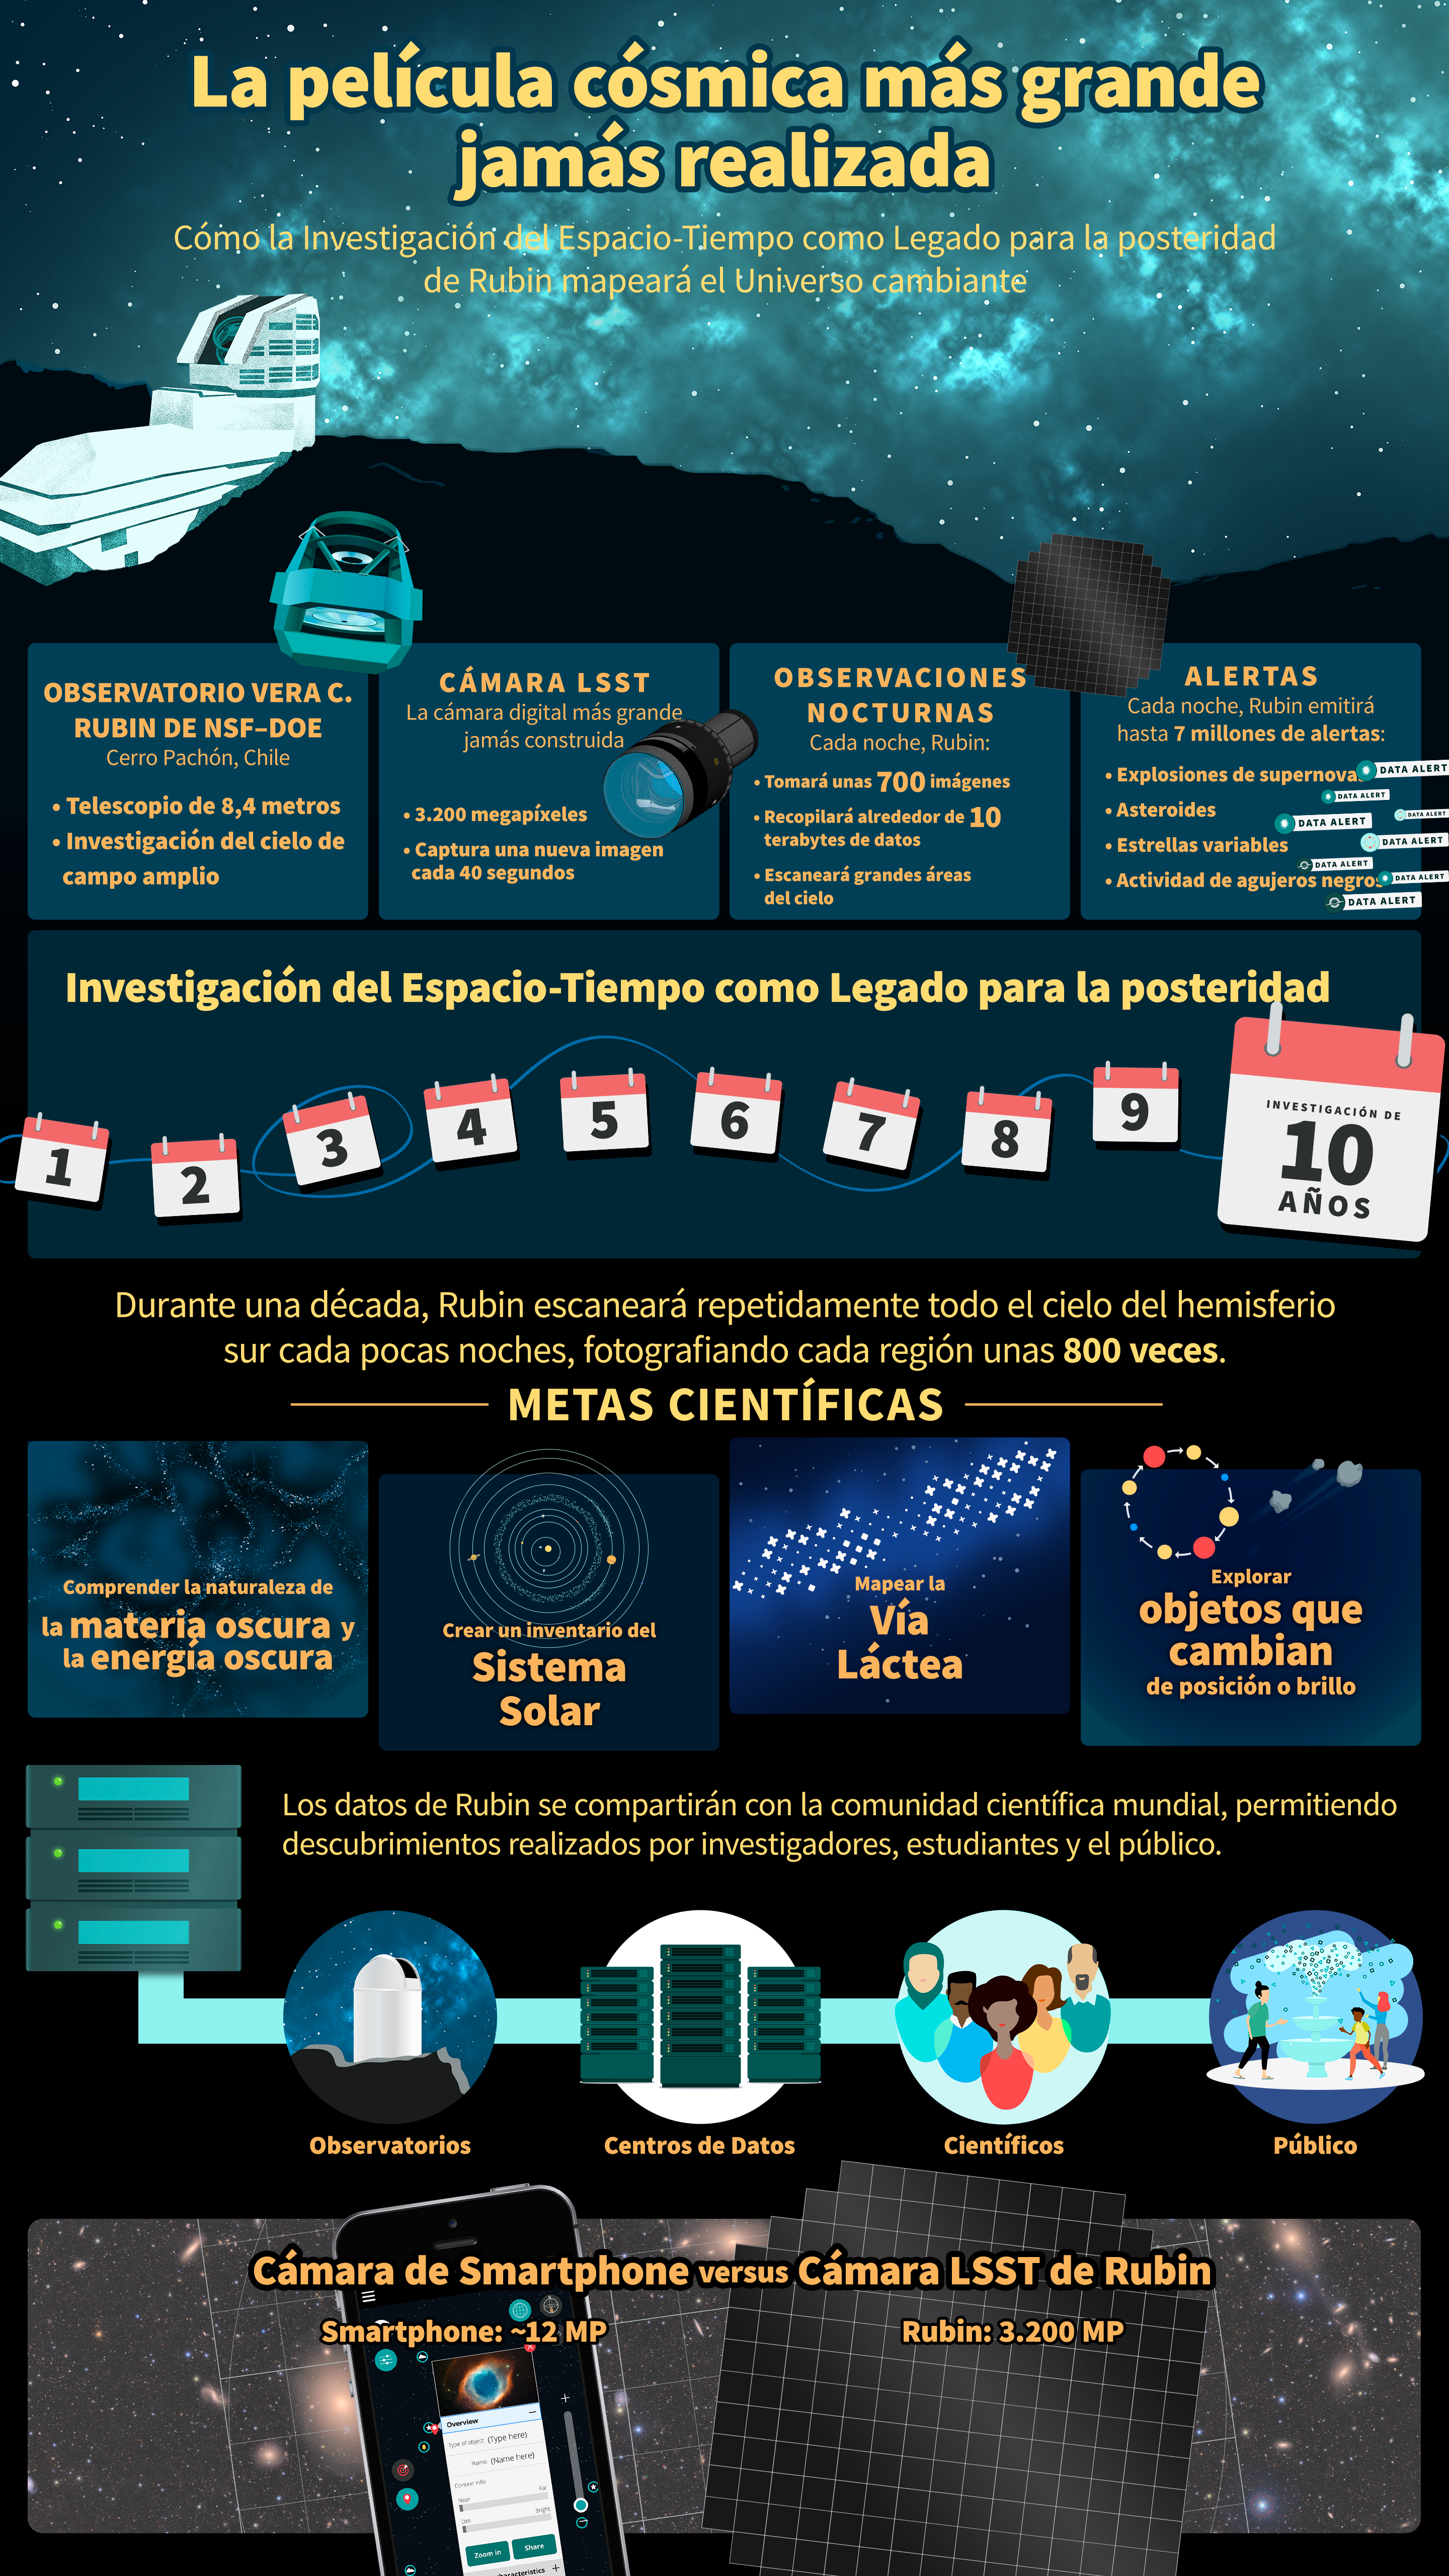

NSF–DOE Rubin’s Legacy Survey of Space and Time (Spanish)

Esta infografía muestra un resumen de la Investigación del Espacio-Tiempo como Legado para la posteridad del Observatorio Rubin de NSF–DOE, una nueva e importante exploración del cielo nocturno que transformará nuestra comprensión del Universo.

Credit: NSF–DOE Vera C. Rubin Observatory/NOIRLab/SLAC/AURA